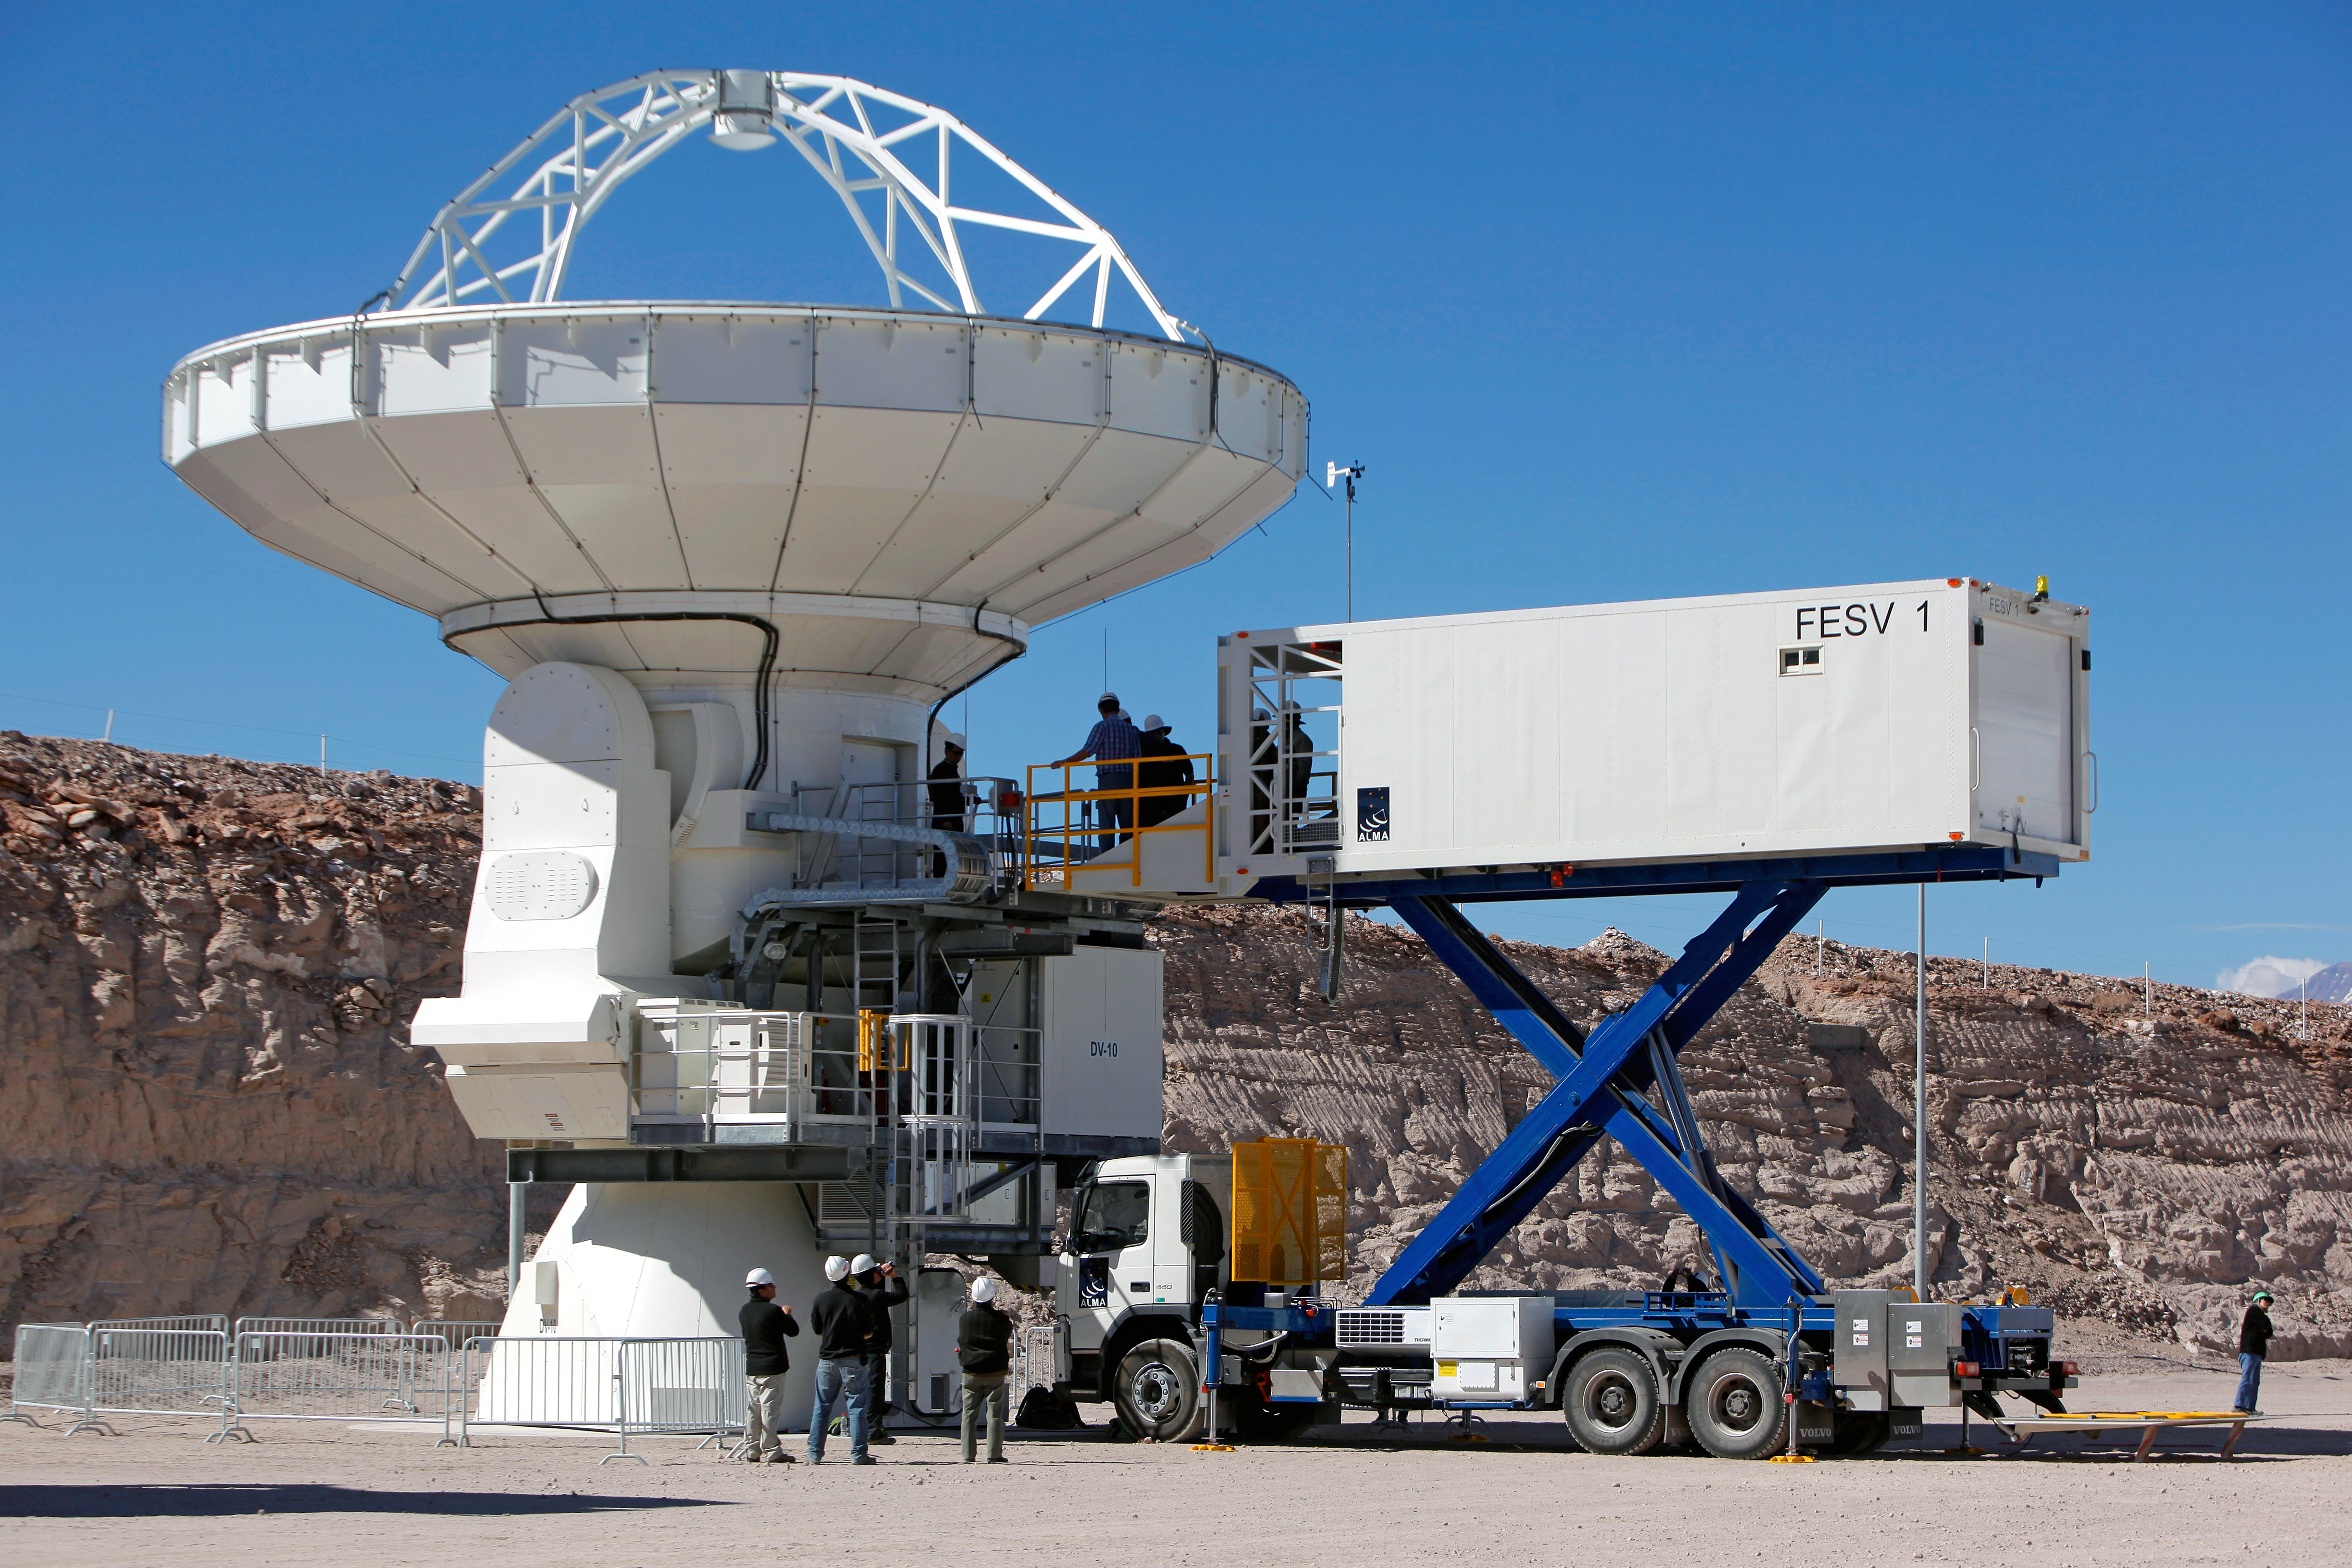

Cryogenic "catering truck" comes to the ALMA Observatory

After its month-long journey from Taiwan, the first of two Front End Service Vehicles (FESV) is being tested at the ALMA Operations Support Facility in Chile. In this photo, the FESV cabin has raised to service the interior of a North American ALMA telescope. This first FESV is named Mei hua after the Taiwanese plum blossom, a revered, winter-blooming flower.

Credit: Carlos Padilla, NRAO/AUI/NSF